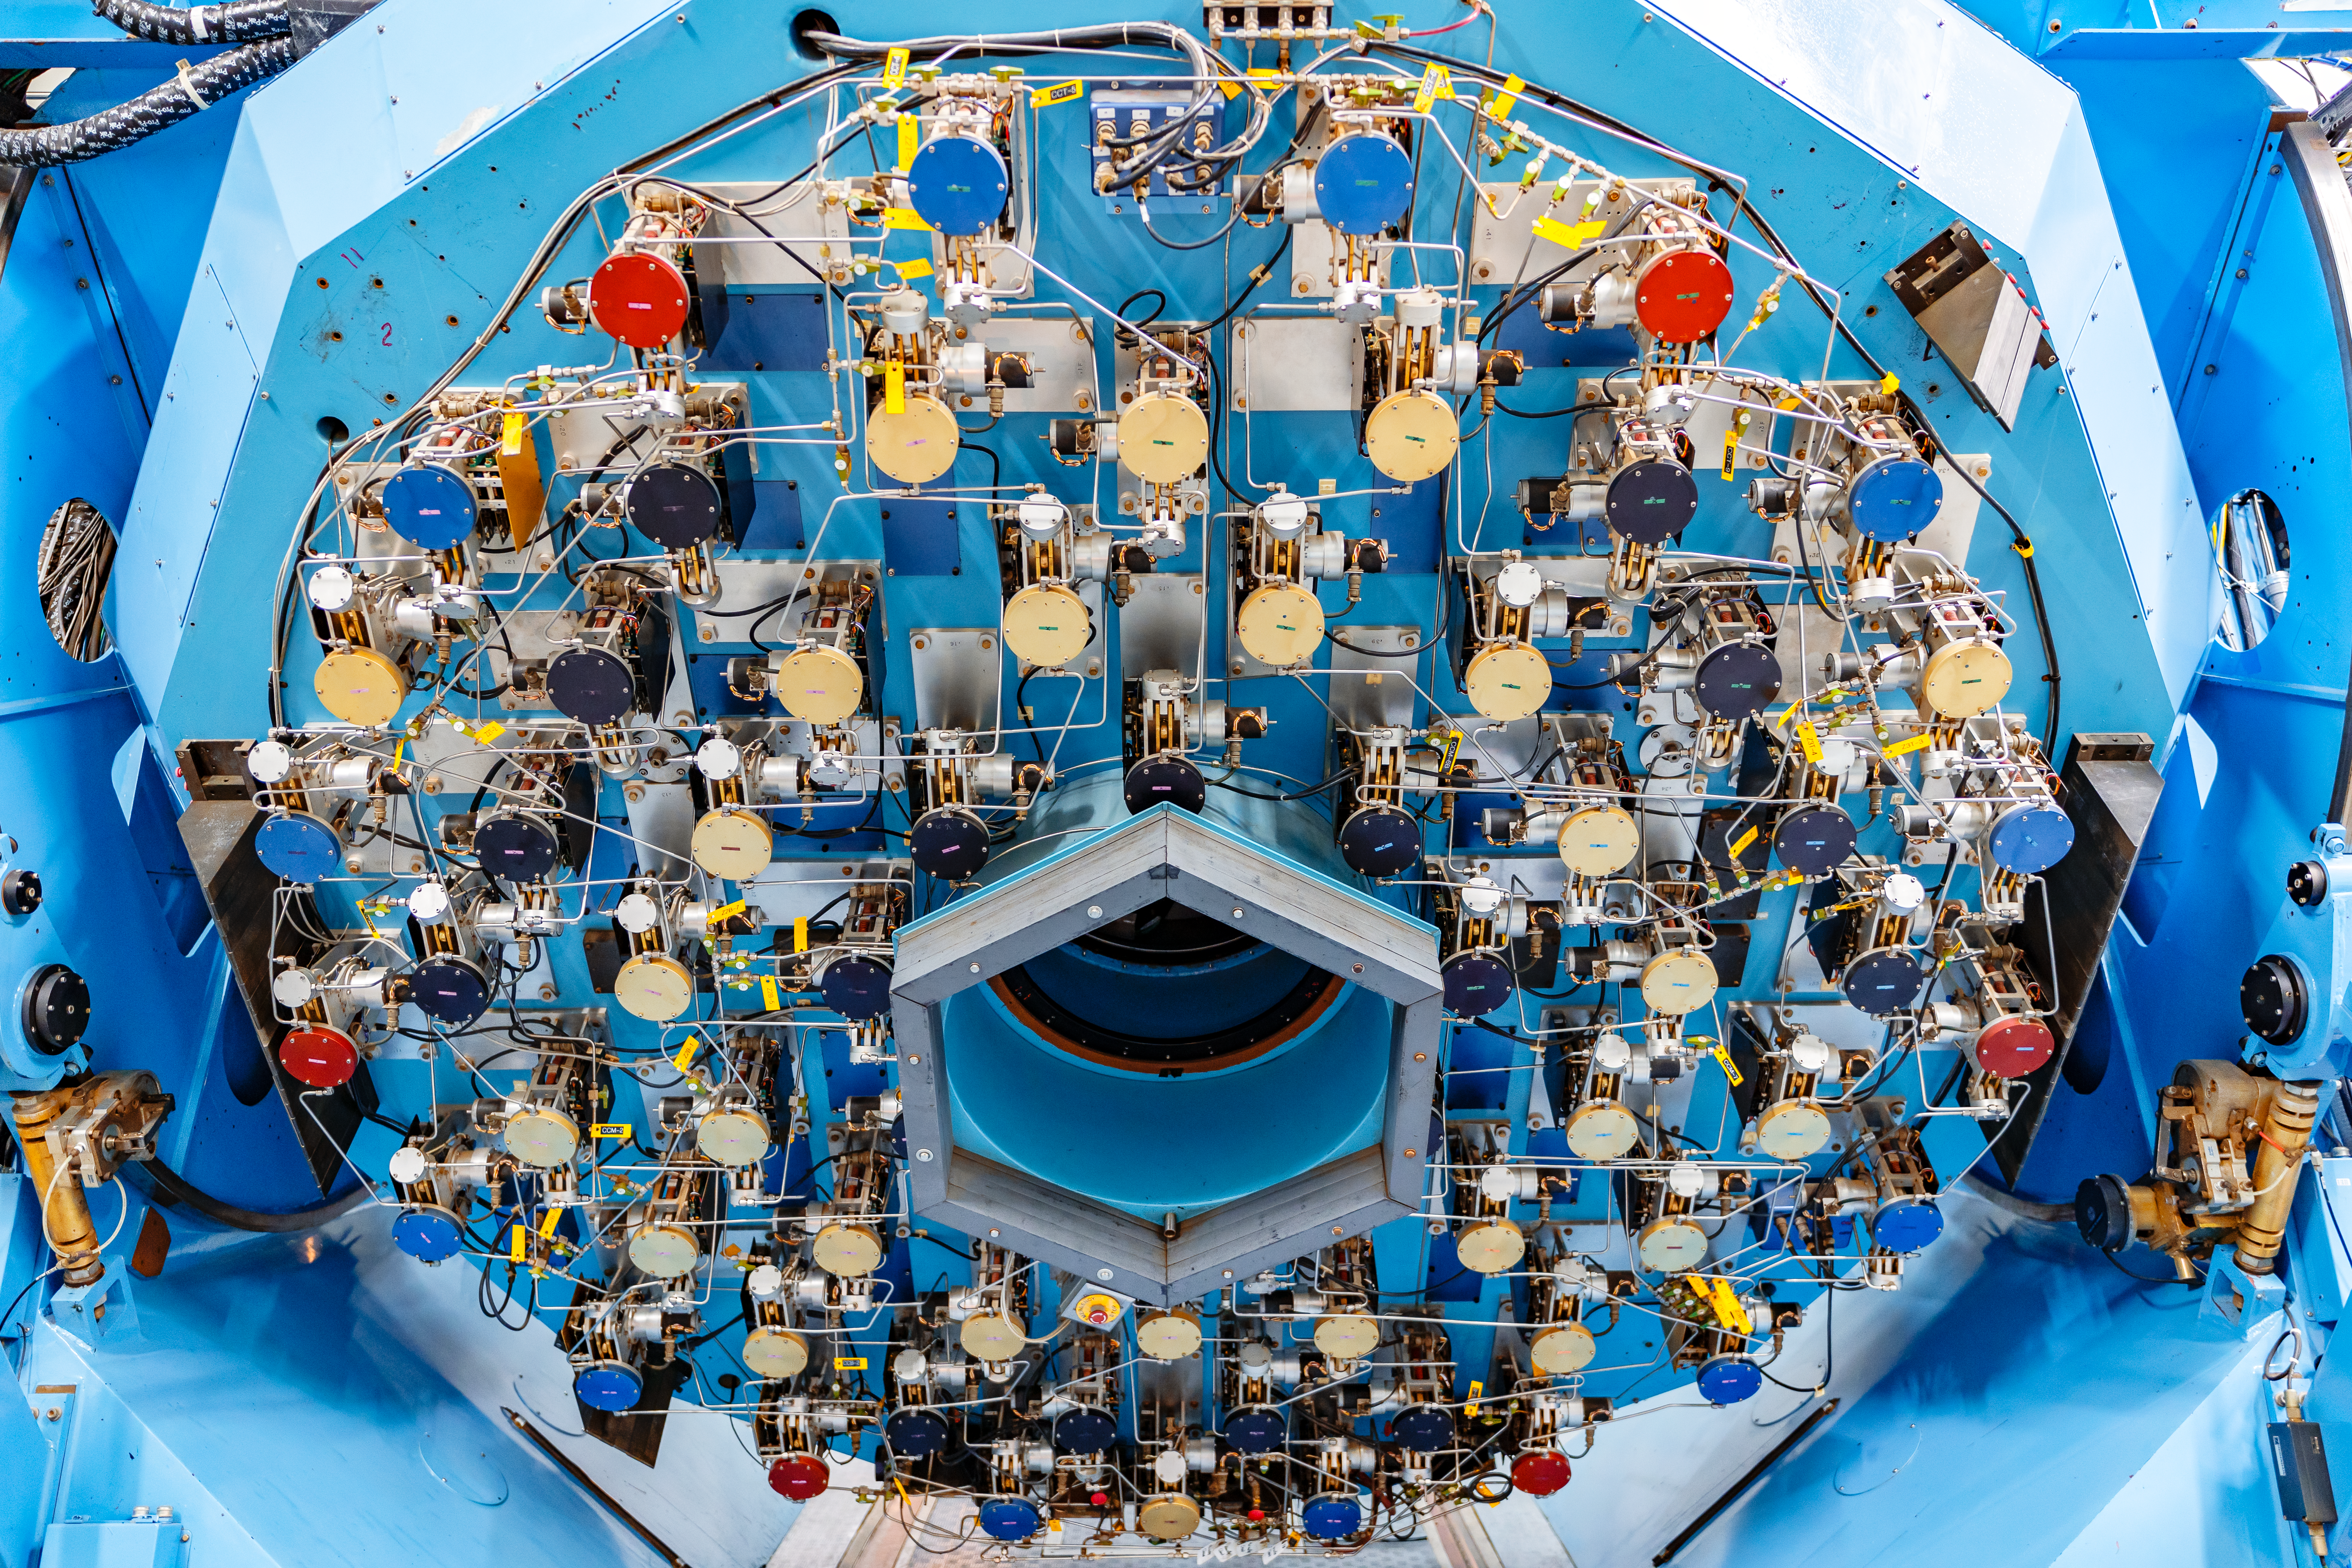

WIYN Telescope Mirror Mechanism

The back of the WIYN 3.5m Telescope primary mirror, showing the complex control systems for the active optics and mirror cooling. WIYN is located at Kitt Peak National Observatory (KPNO), a Program of NSF NOIRLab.

Credit: KPNO/NOIRLab/NSF/AURA/T. Slovinský